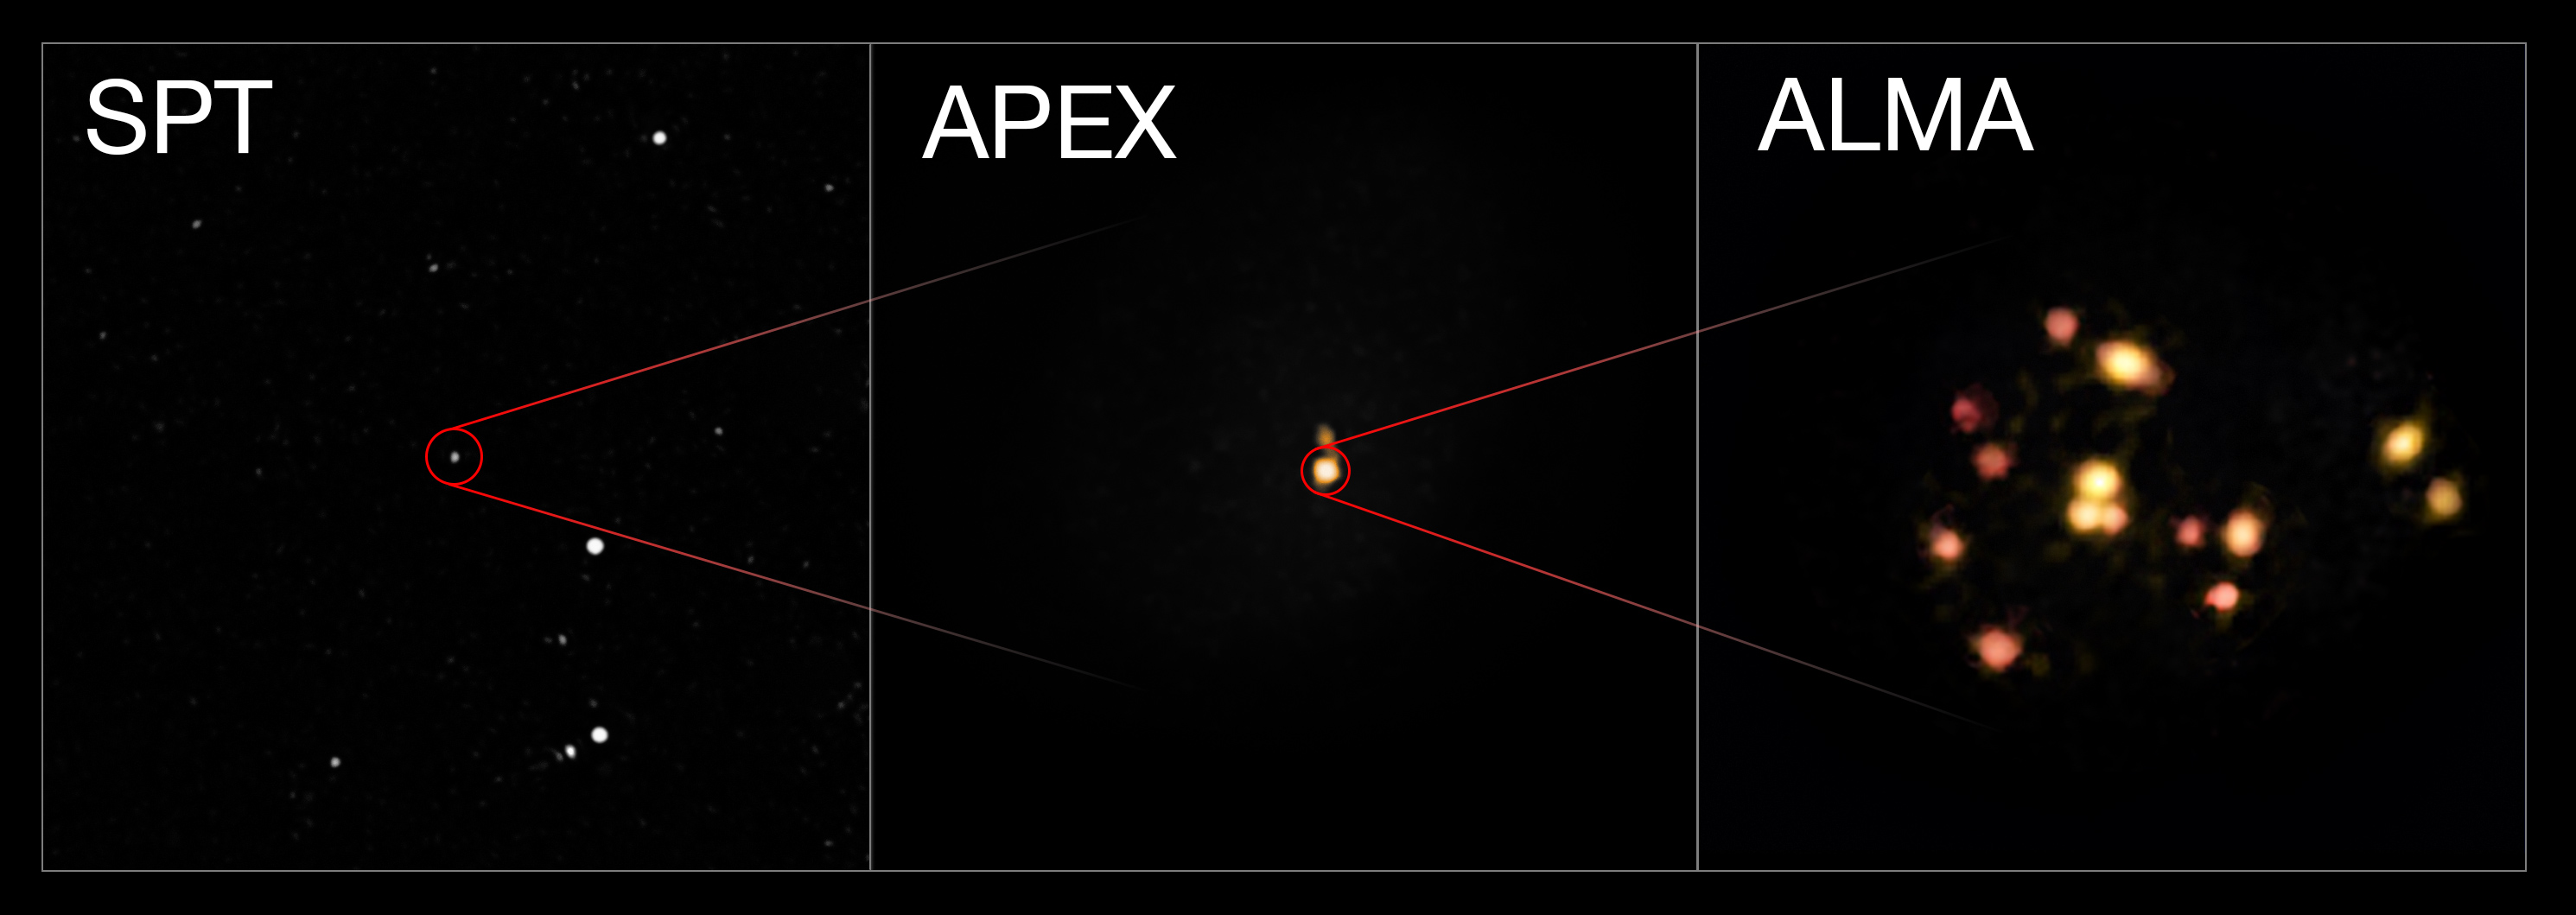

Interacting and merging galaxies in the early Universe

This montage shows three views of a distant group of interacting and merging galaxies in the early Universe. The left image is a wide view from the South Pole Telescope that reveals just a bright spot. The central view is from Atacama Pathfinder Experiment (APEX) that reveals more details. The right picture is from the Atacama Large Millimeter/submillimeter Array (ALMA) and reveals that the object is actually a group of 14 merging galaxies in the process of forming a galaxy cluster.

Credit: ESO/ALMA (ESO/NAOJ/NRAO)/Miller et al